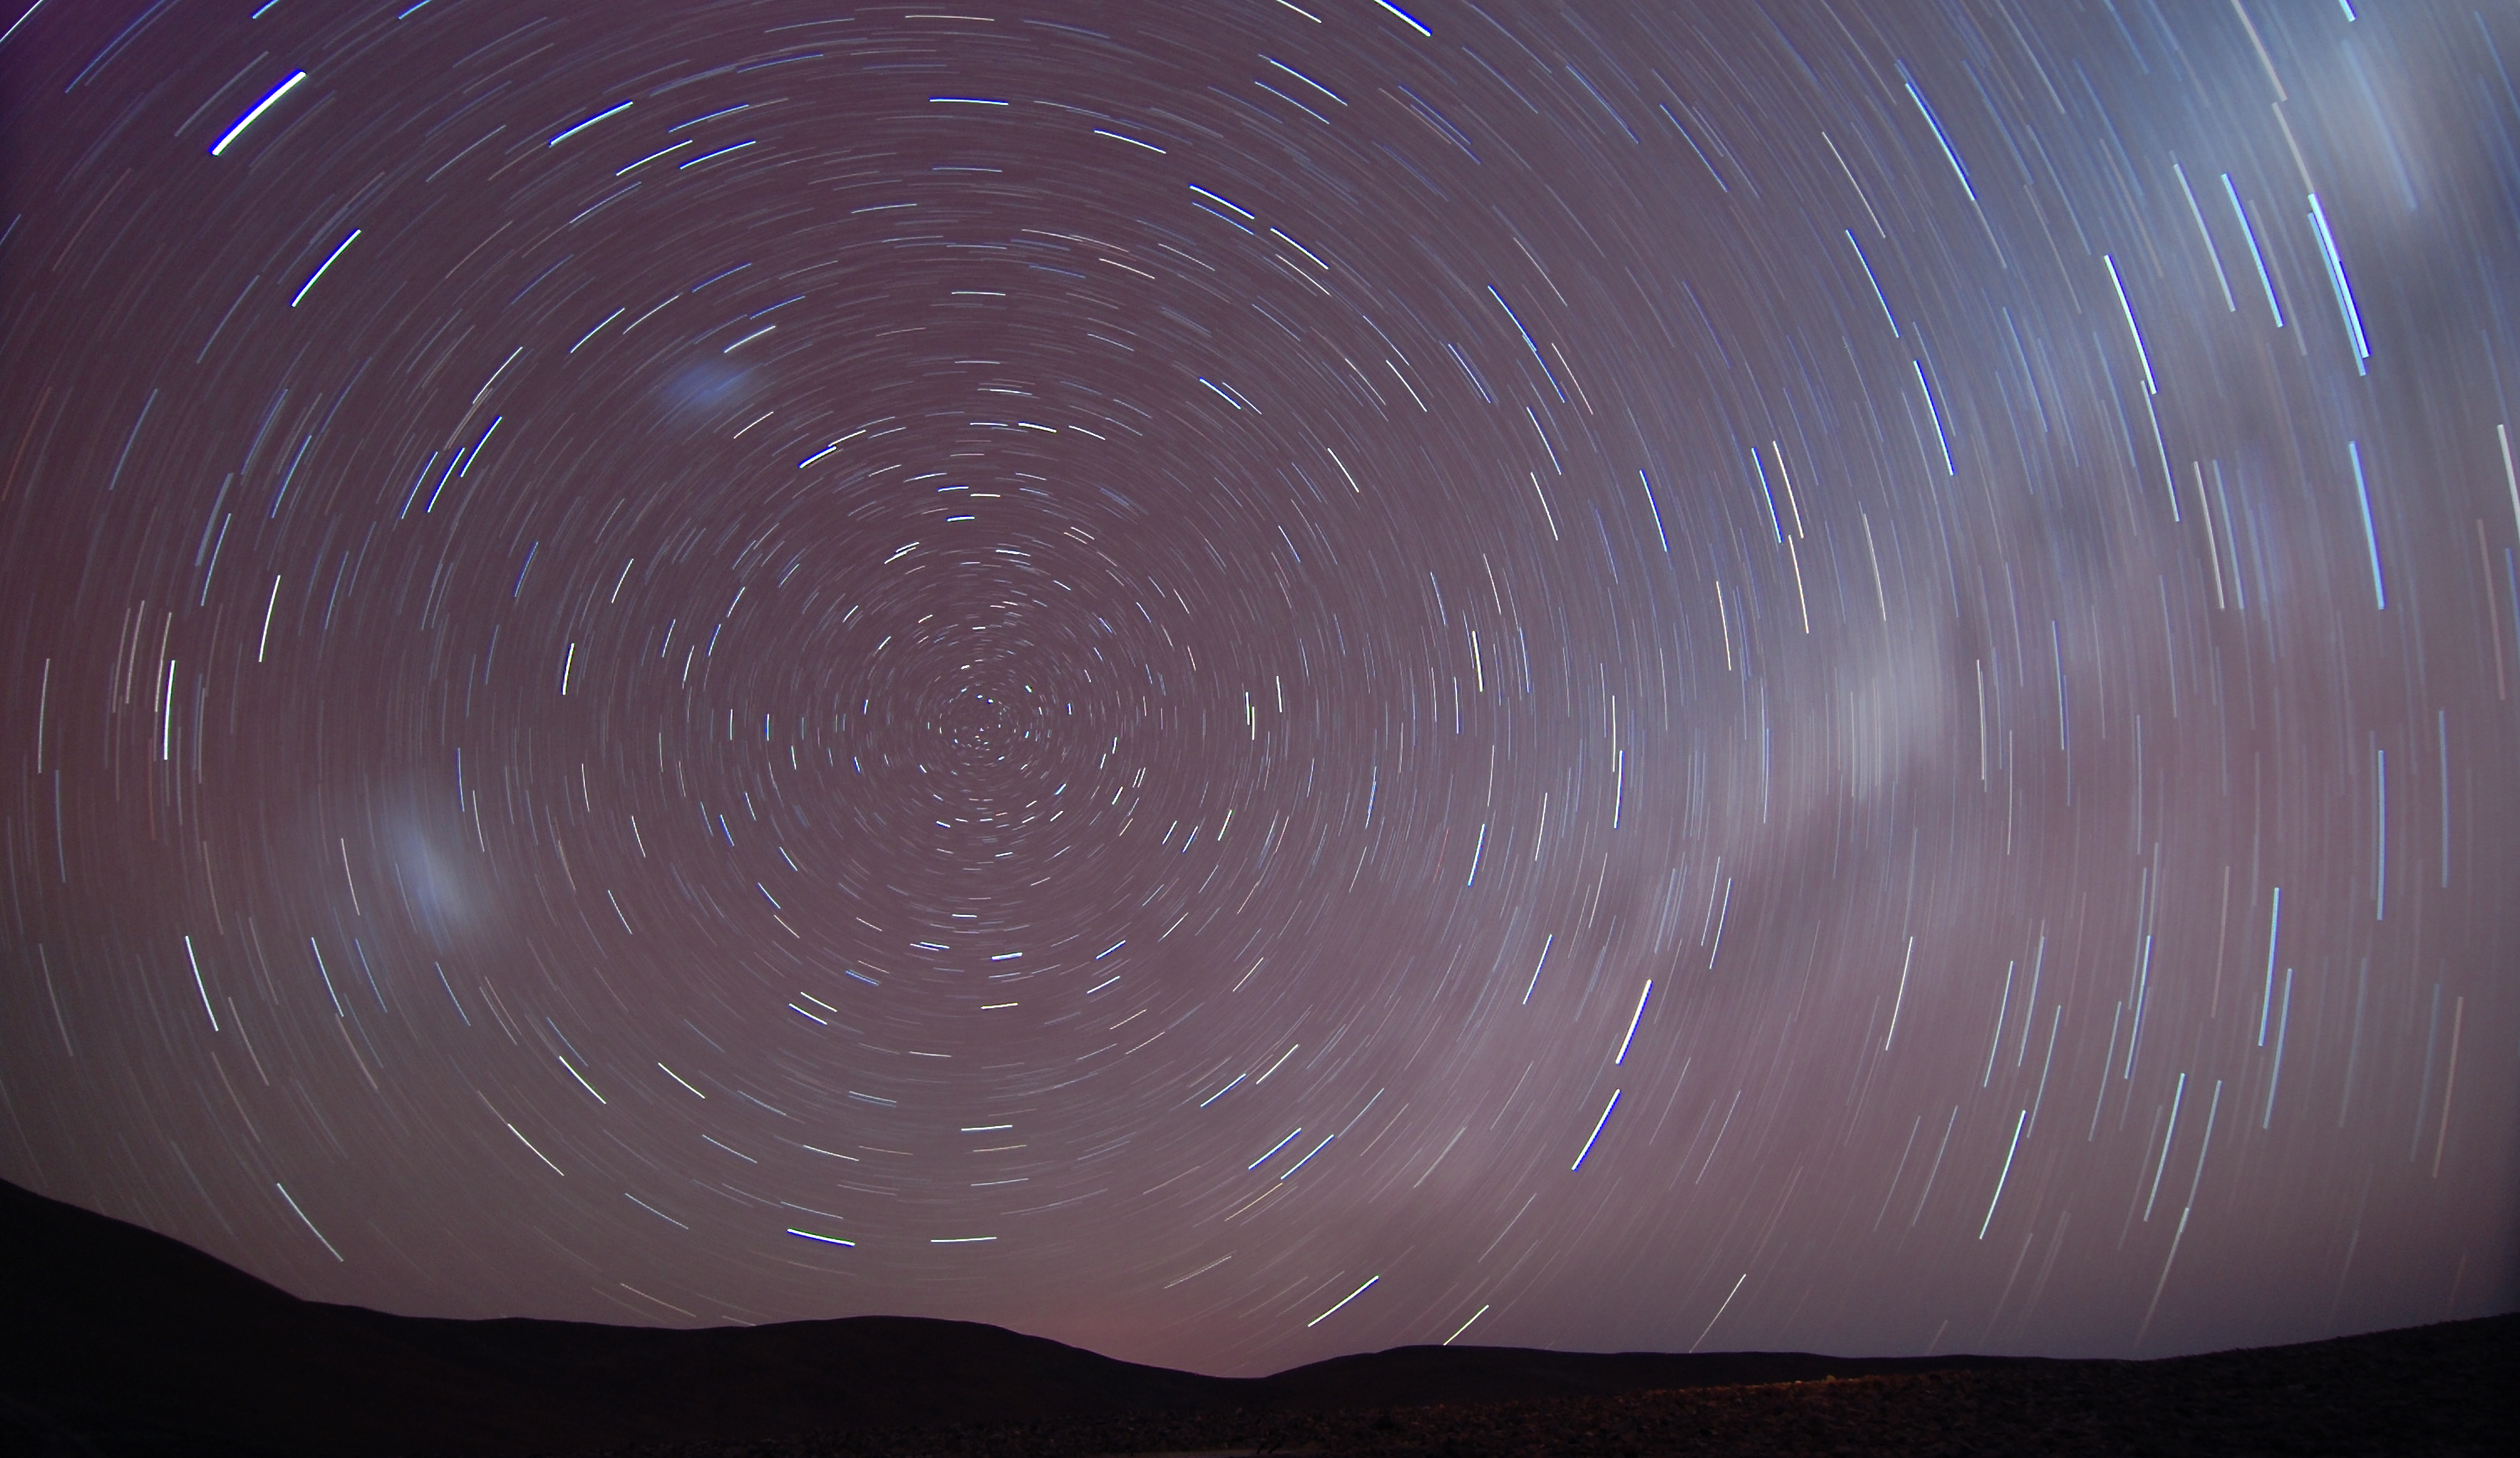

Startrails

This long exposure photograph taken in March 2012 allows us to visualise the Earth's movement in space, evidenced by the apparent motion of the stars.

Credit: G. Brammer/ESO